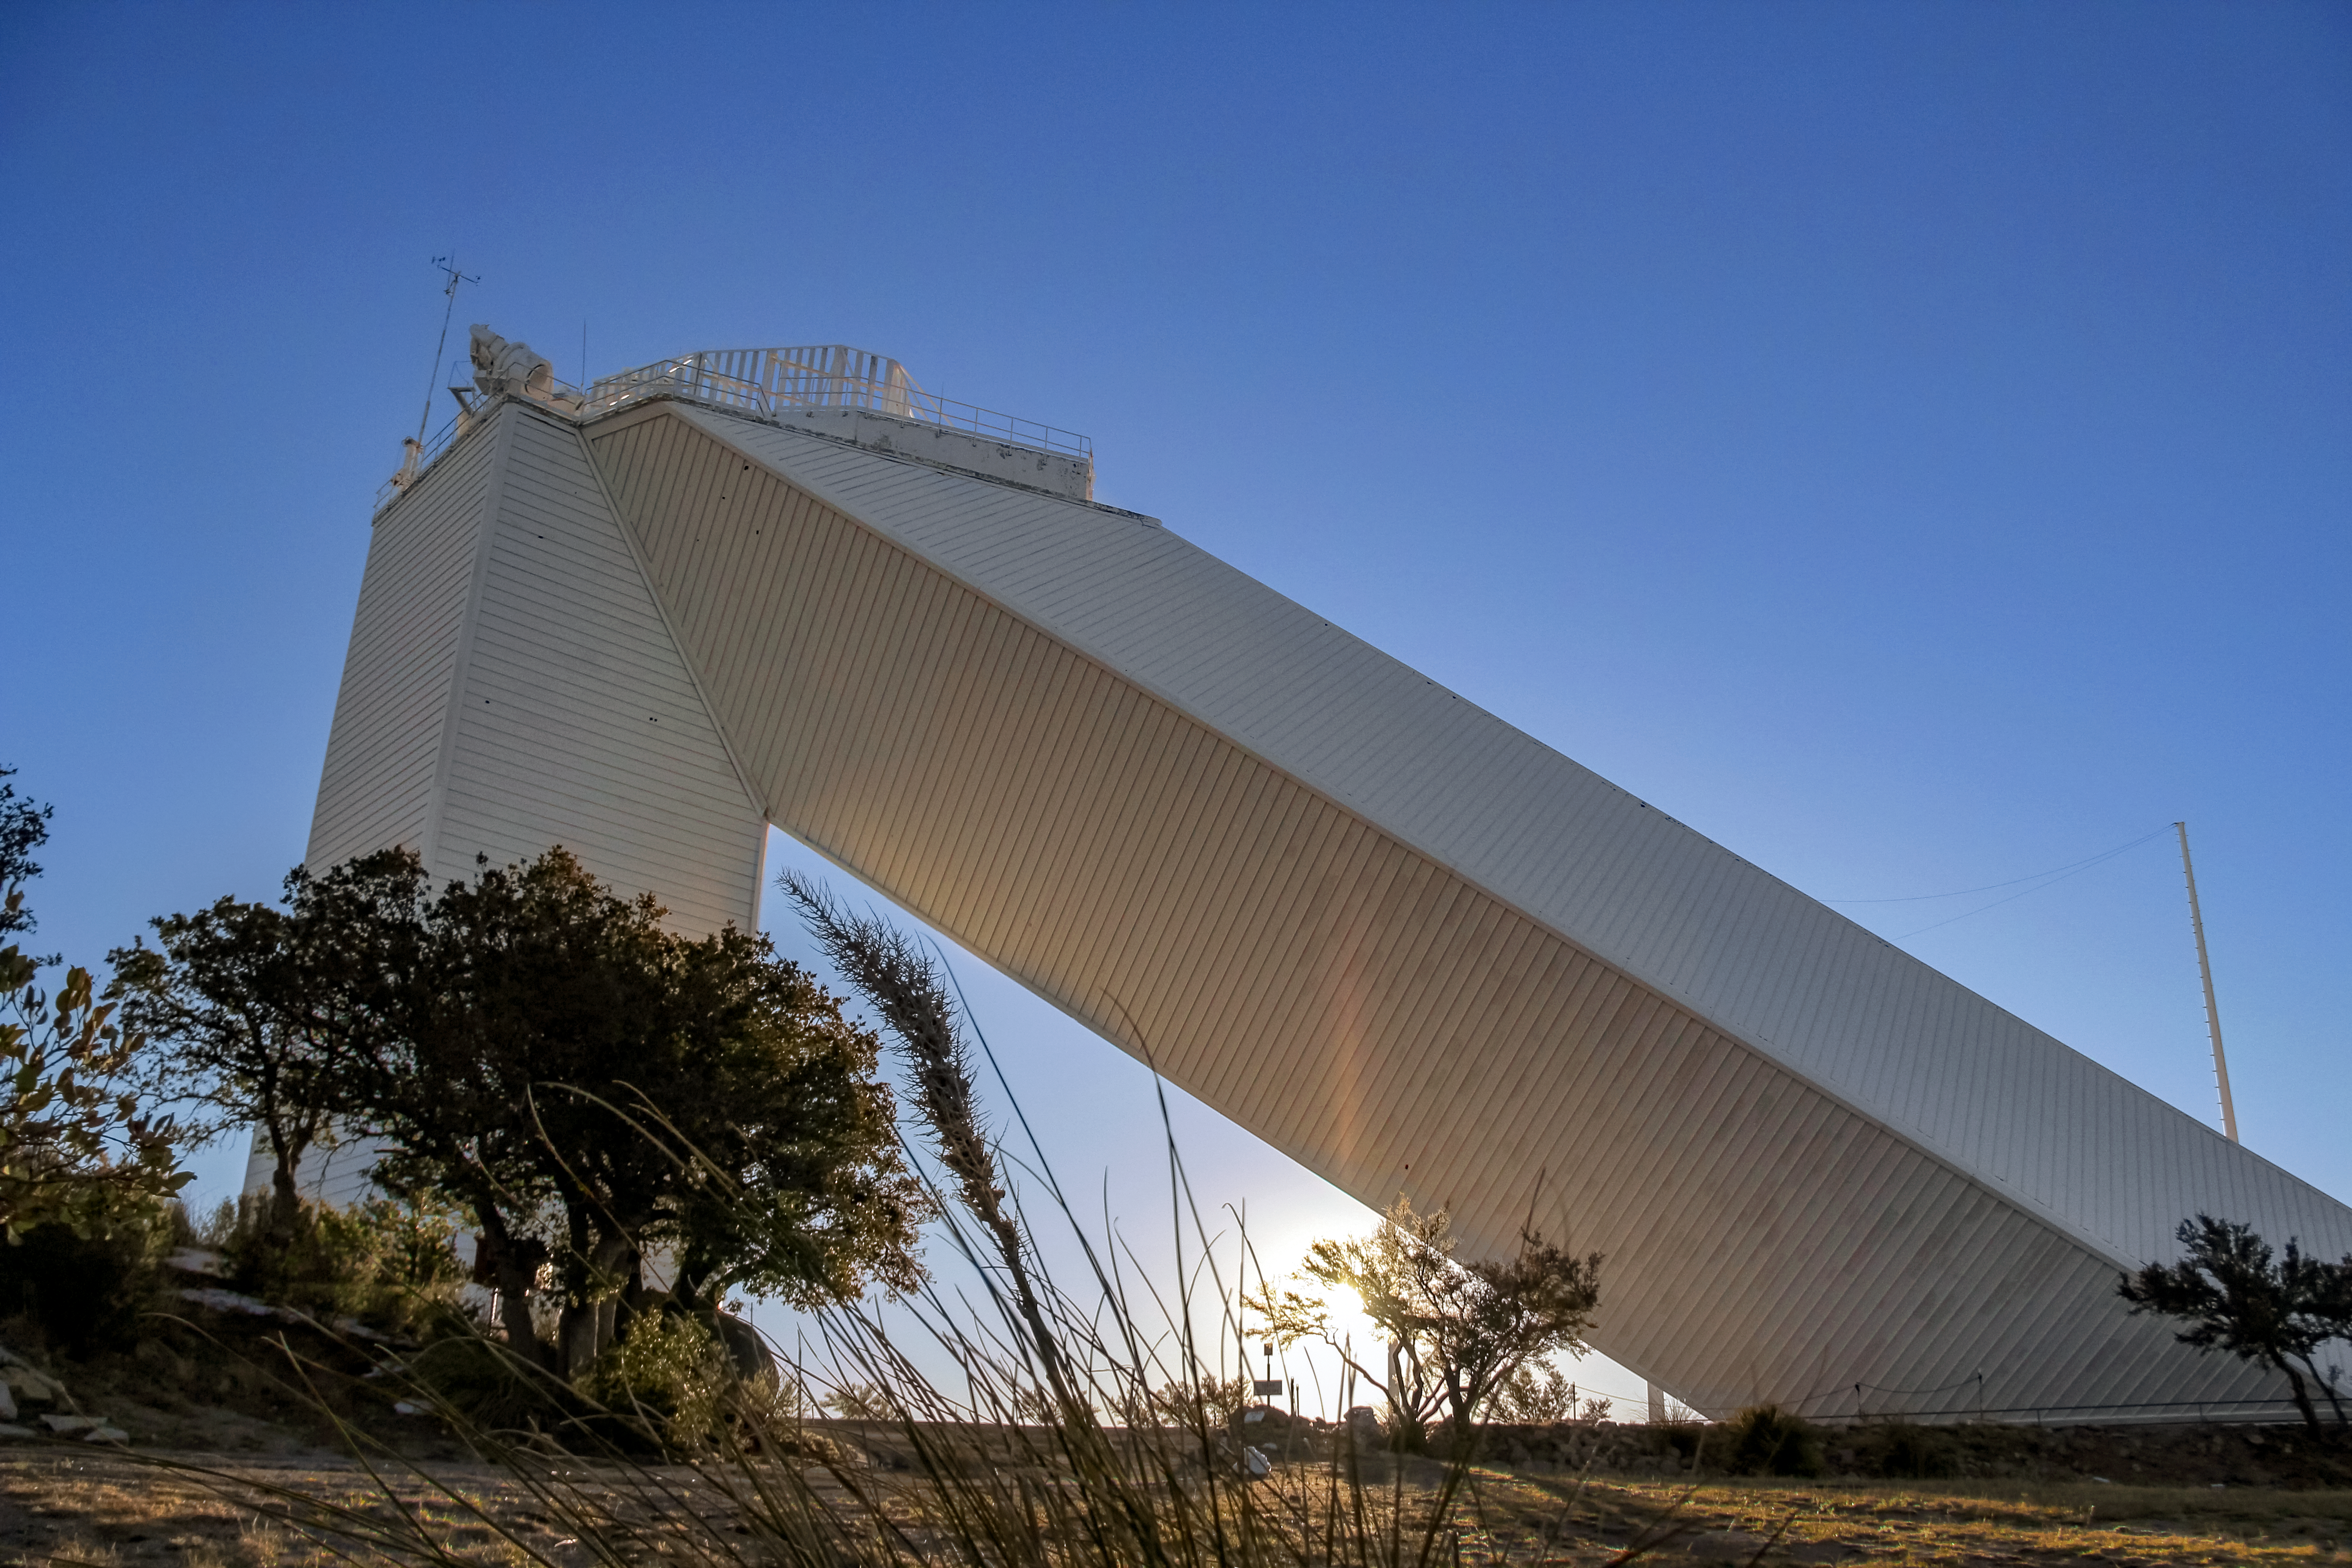

McMath-Pierce Solar Telescope

McMath-Pierce Solar Telescope at KPNO.

Credit: KPNO/NOIRLab/NSF/AURA/P. Marenfeld